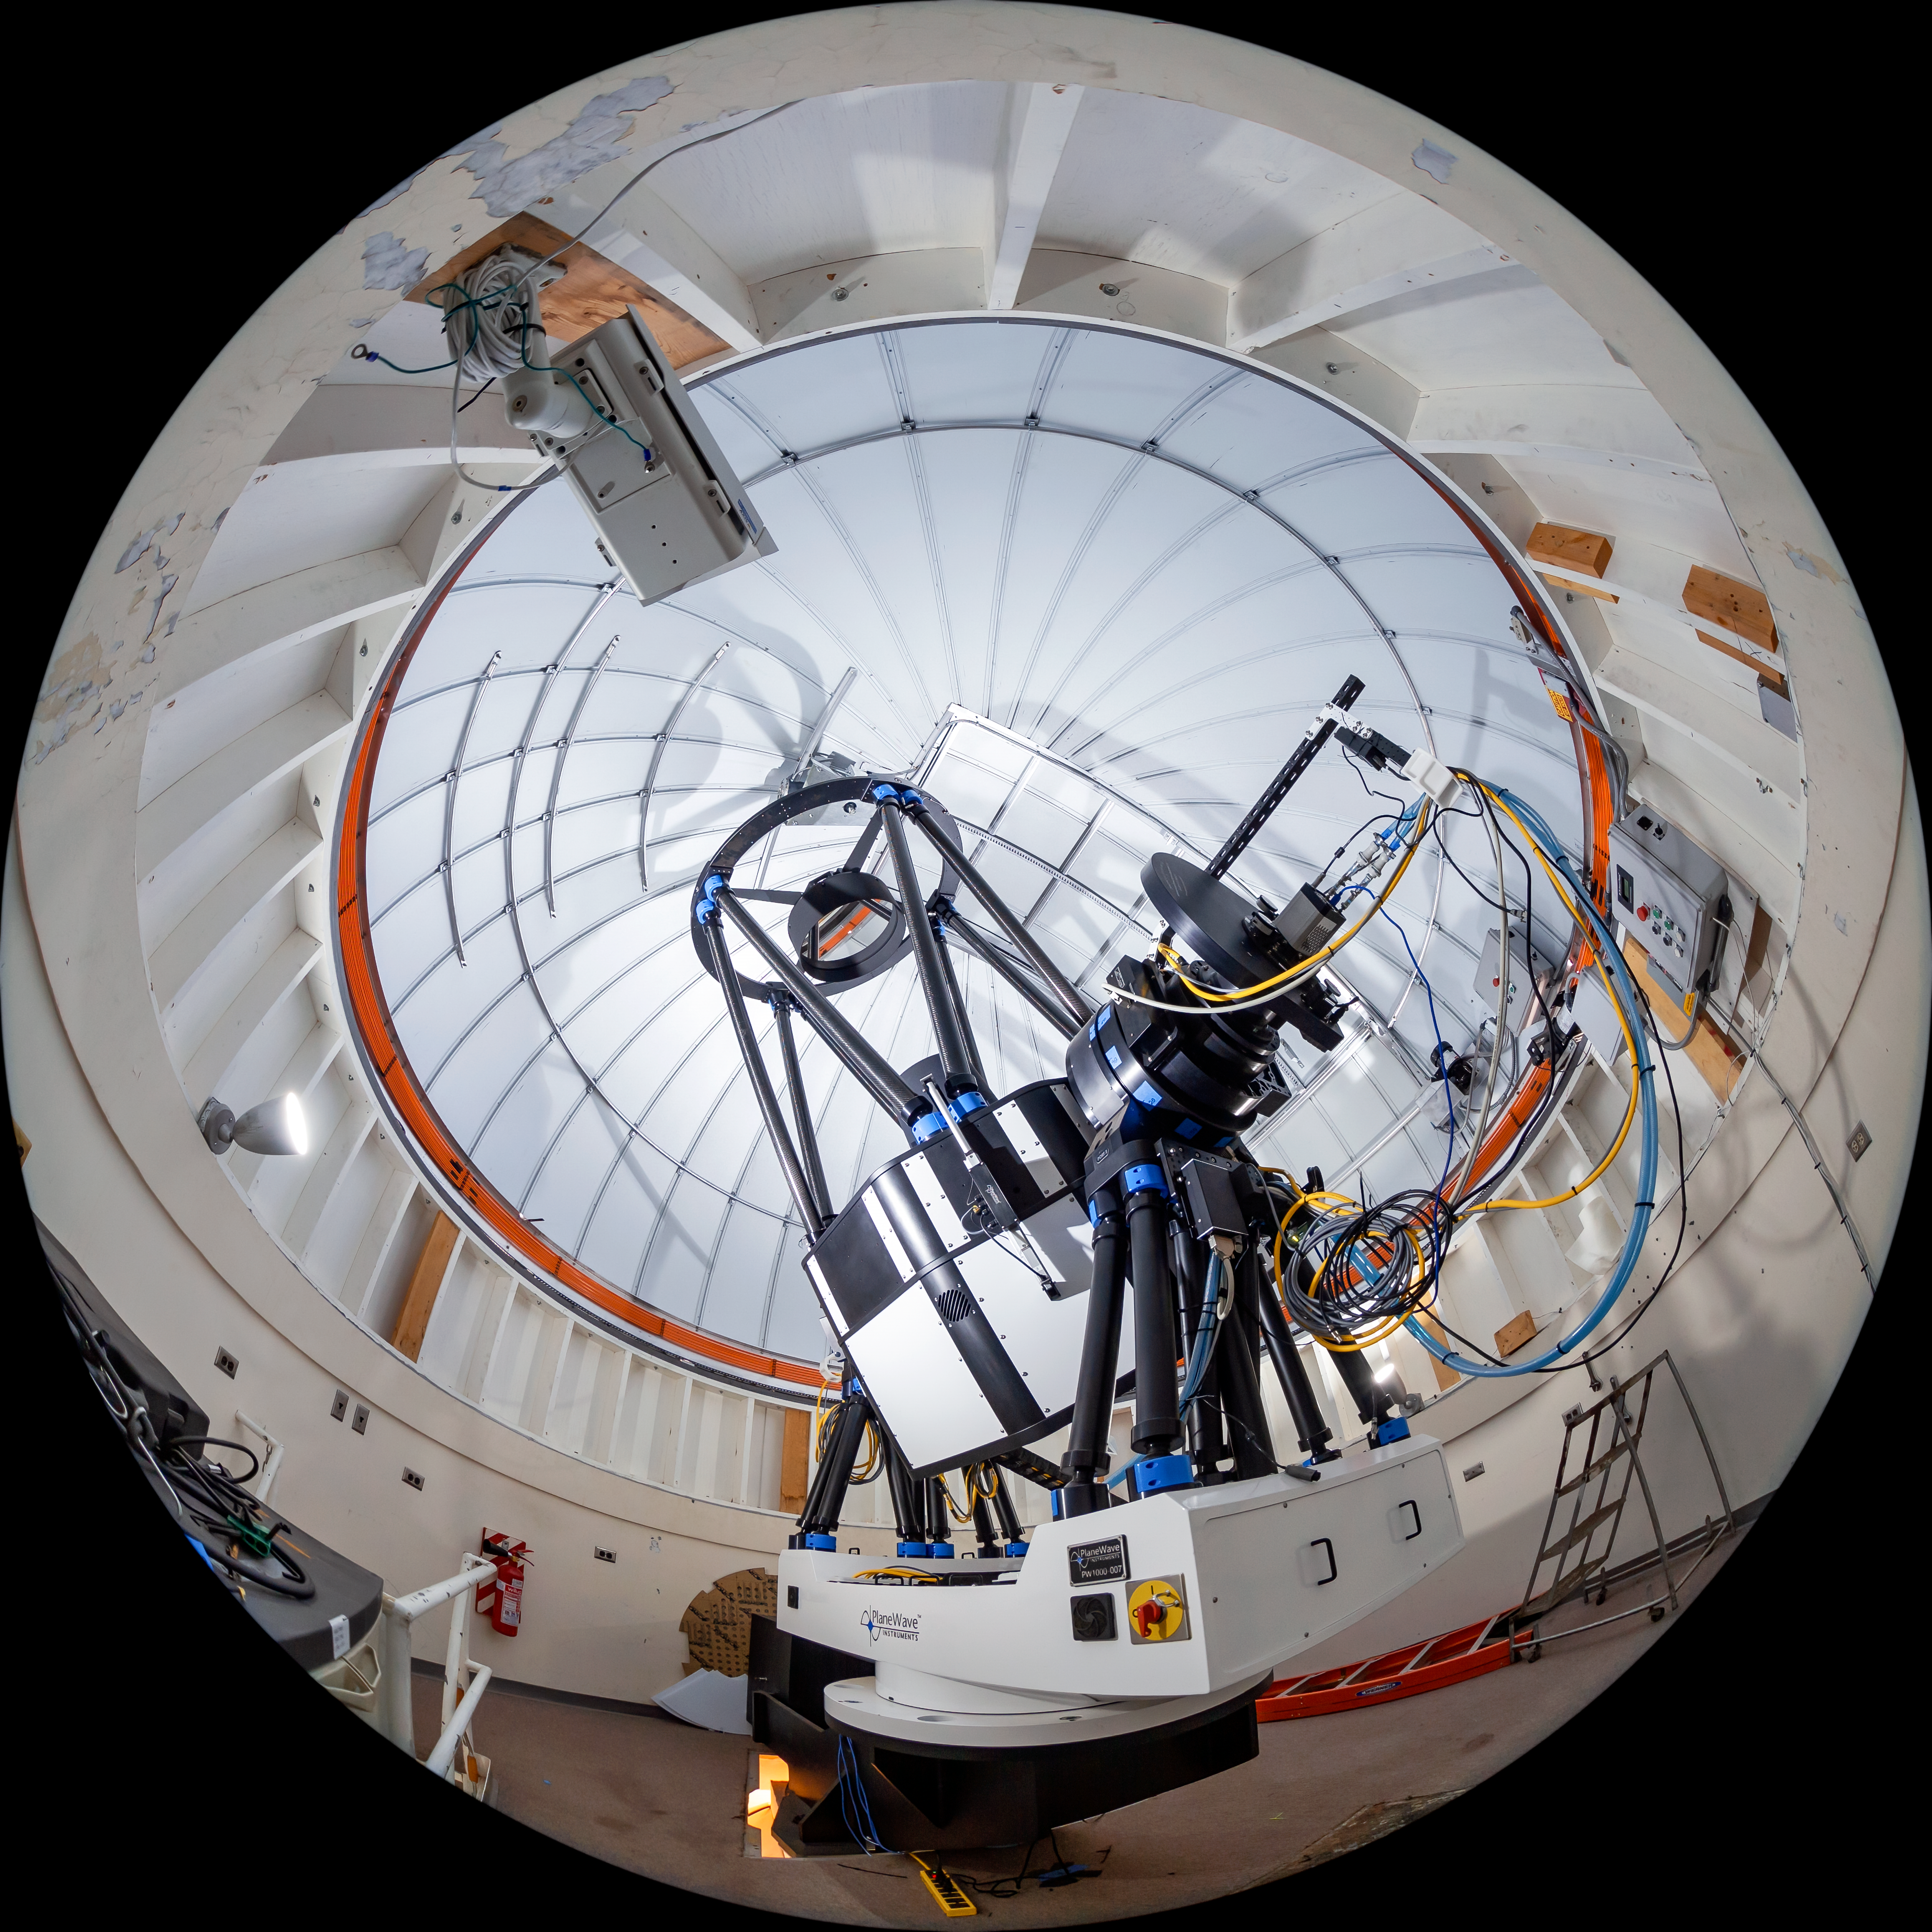

US Naval Observatory Deep South Telescope Interior

The interior of the US Naval Observatory Deep South Telescope located at Cerro Tololo Inter-American Observatory (CTIO), a Program of NSF NOIRLab, in Chile.

Credit: CTIO/NOIRLab/NSF/AURA/T. Matsopoulos